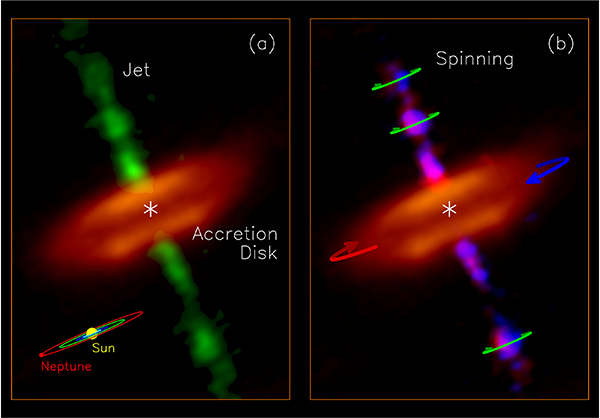

Jet and disk in the HH 212 protostellar system

Jet and disk in the HH 212 protostellar system: (a) Molecular jet (green image) ejected from the innermost part of the accretion disk (orange image), observed with ALMA at a resolution of 8 au. A dark lane is seen in the disk equator, causing the disk to appear as a “hamburger”. A size scale of our solar system is shown in the lower right corner for size comparison. (b) Split of the redshifted (turning away from us) and blueshifted (turning toward us) emission of the jet in order to show the spinning motion of the jet, as indicated by the green arrows. Blue and red arrows show the rotation of the disk, which has a direction the same as the jet rotation.

Credit: ALMA (ESO/NAOJ/NRAO)/Lee et al